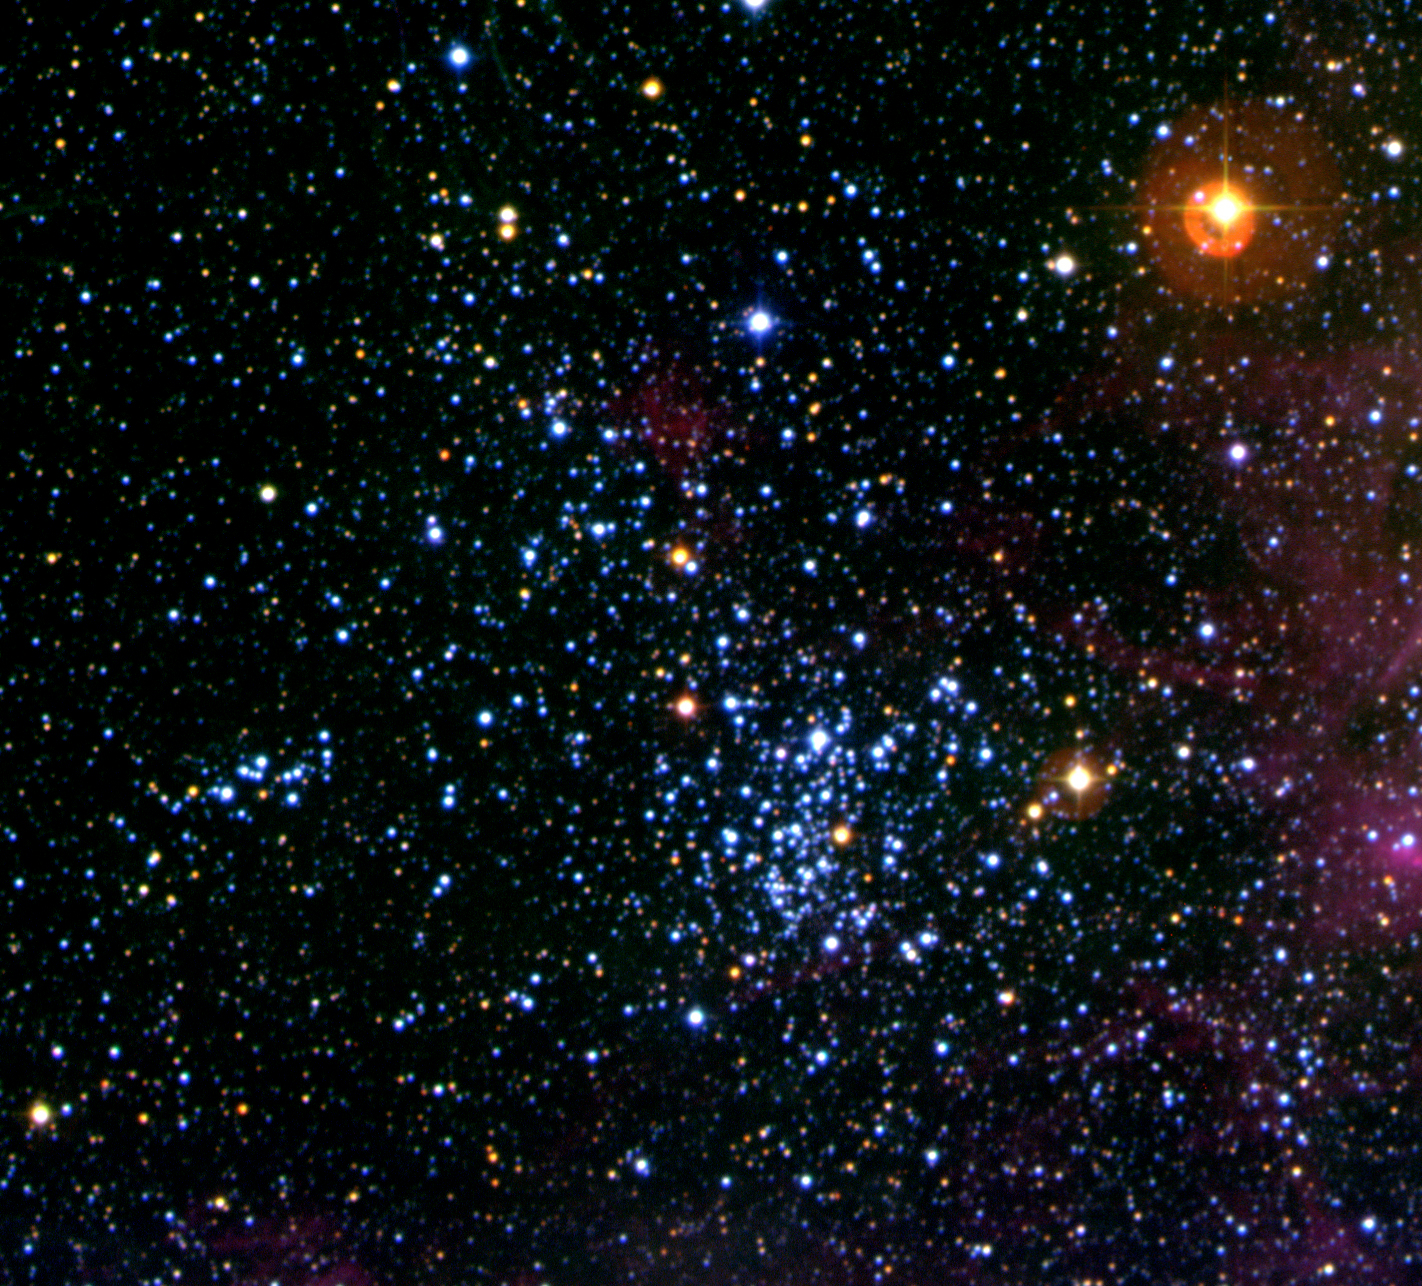

Stellar cluster NGC 2093 in the LMC

Stellar cluster NGC 2093 in the Large Magellanic Cloud, a comparatively rich aggregate of young stars, a few tens of millions of years old. The hot temperature of the most massive of such young stars is responsible for its predominantly blue colour. The sky field measures 5.6 x 5.1 arcmin. North is up and East is left.

Credit: ESO